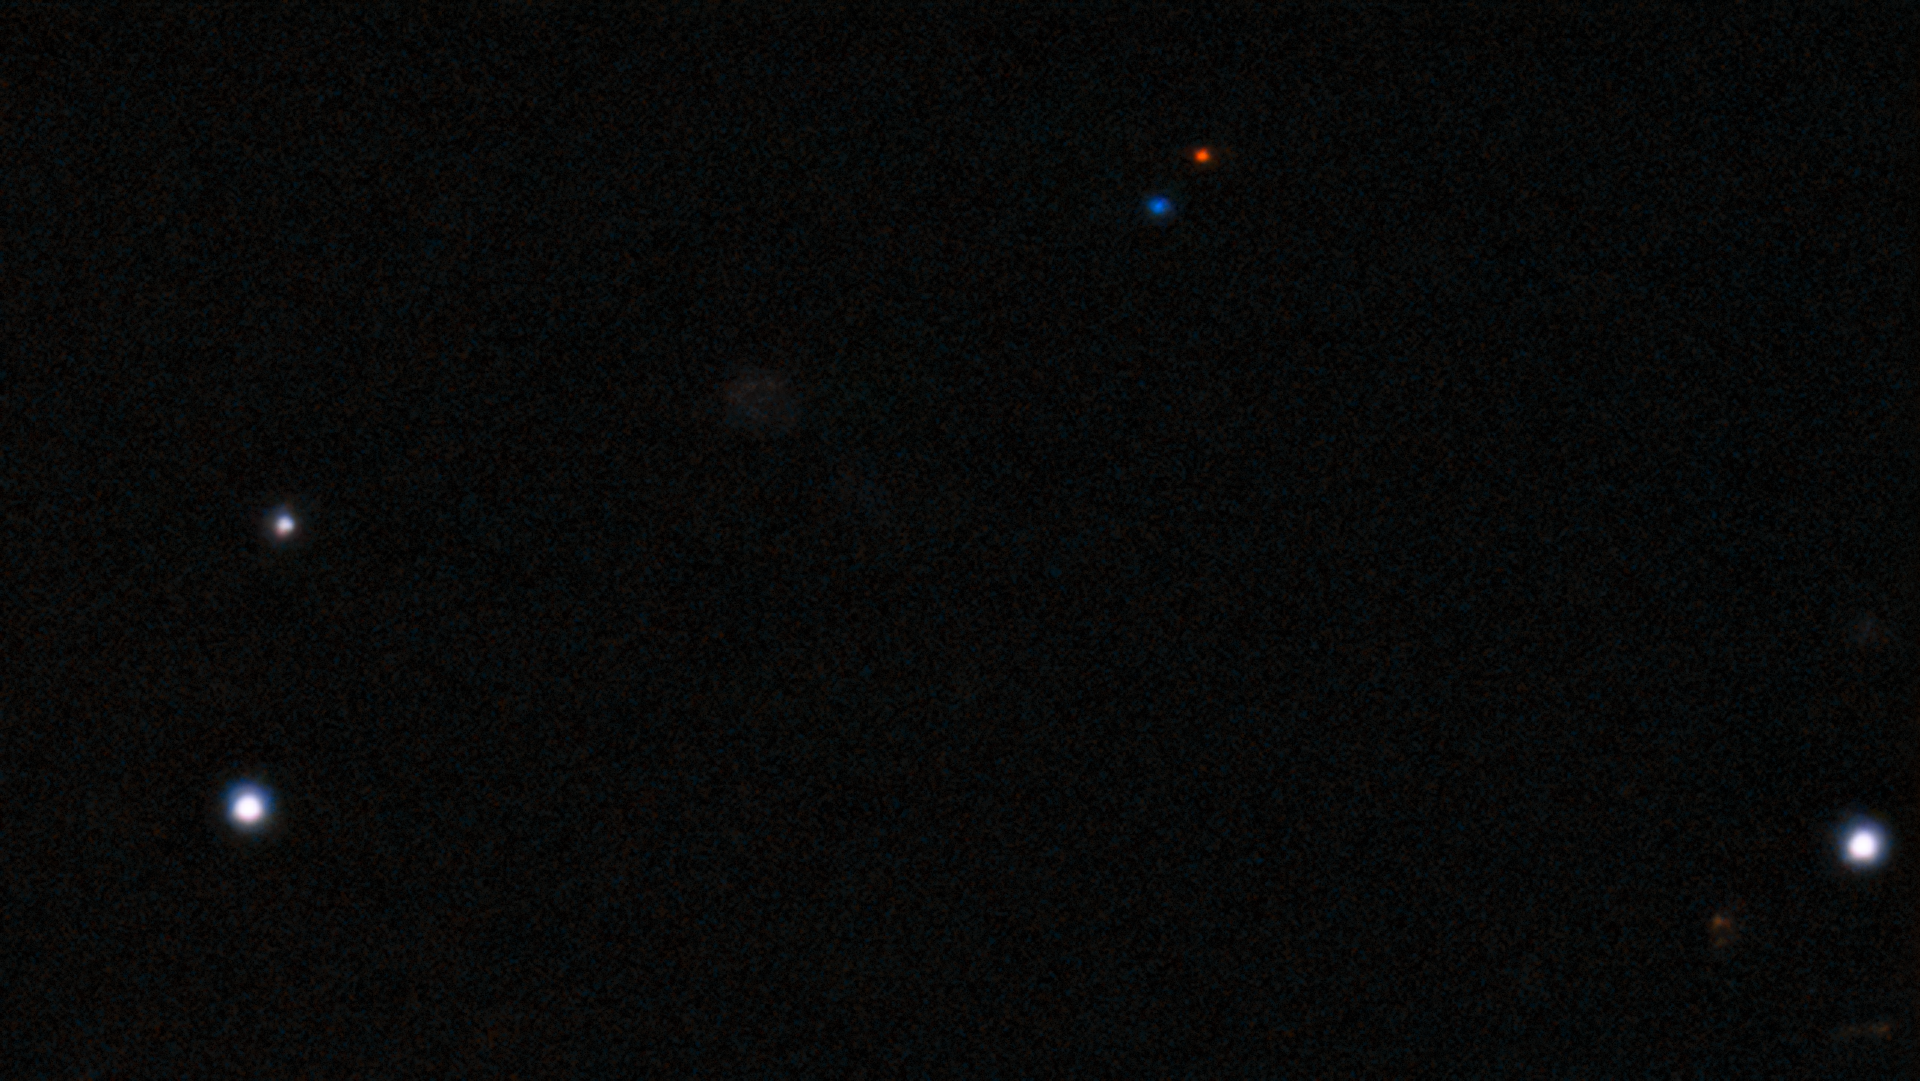

Discovery image of 2021 PH27 from 13 August 2021 (unannotated)

The fastest orbital period asteroid in the Solar System has been discovered at NOIRLab’s CTIO using the powerful 570-megapixel Dark Energy Camera (DECam) in Chile — the Sun’s new nearest neighbor.

The asteroid was imaged inside Mercury’s orbit and has been colored red and blue to show the two different times where it was imaged on the discovery night of 13 August 2021.

Credit: CTIO/NOIRLab/NSF/DOE/DECam/AURA/S.S. Sheppard (Carnegie Institution of Science)